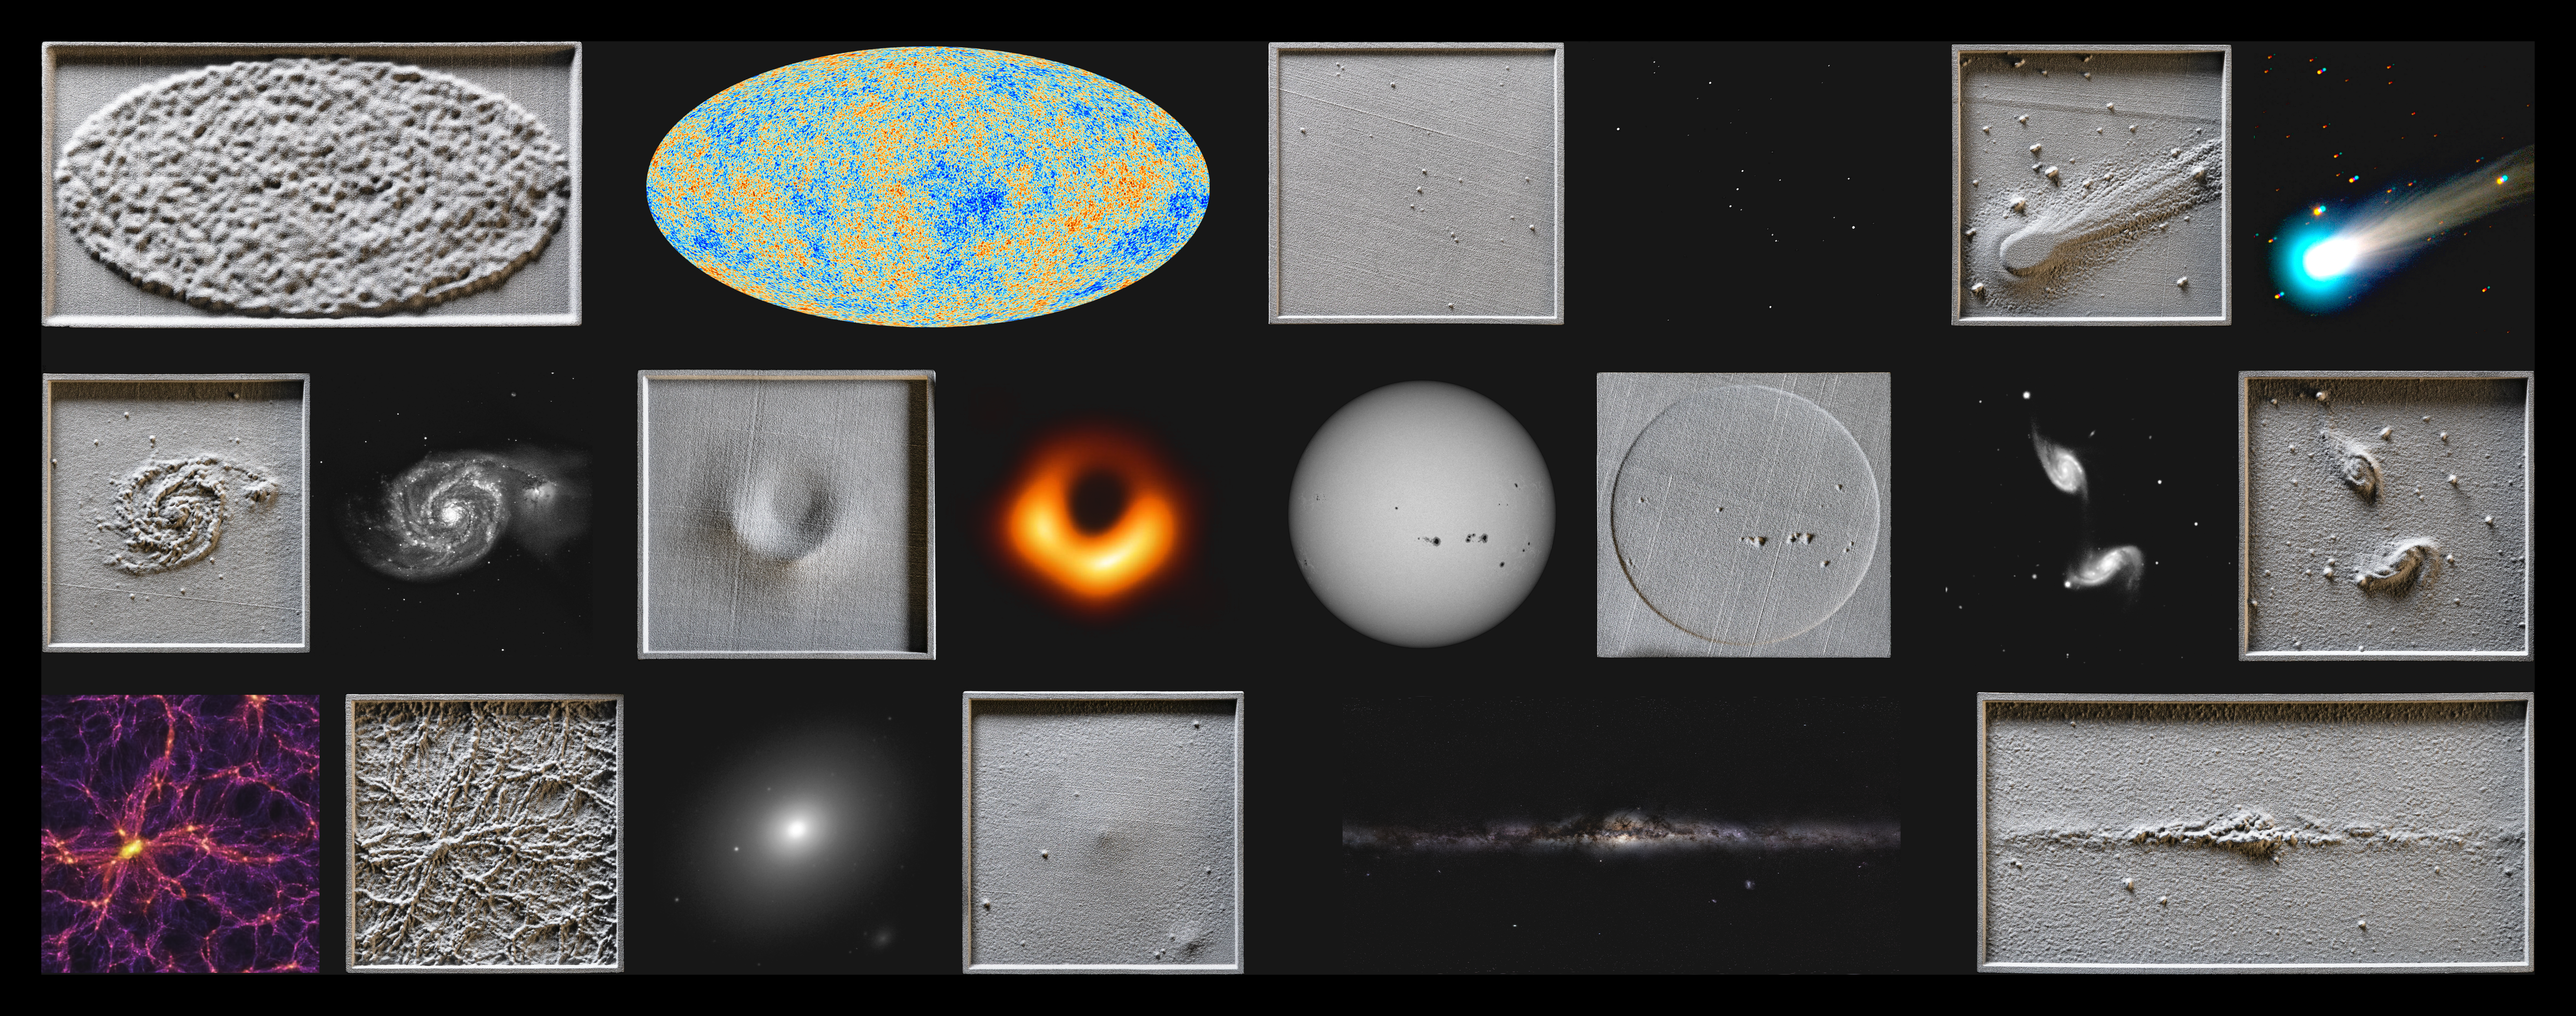

Montage of 3D models and their visual counterparts

The 3D models showcased in this montage were created by Nicolas Bonne for A Dark Tour of the Universe, an astronomy show for the blind and visually impaired.

Credit: ESO/M. Zamani, Nicolas Bonne, S. Brunier, TRAPPIST/ E. Jehin, EHT Collaboration, Sloan Digital Sky Survey, Millennium Simulation Project, NASA/ Goddard/ SDO, WMAP Science Team